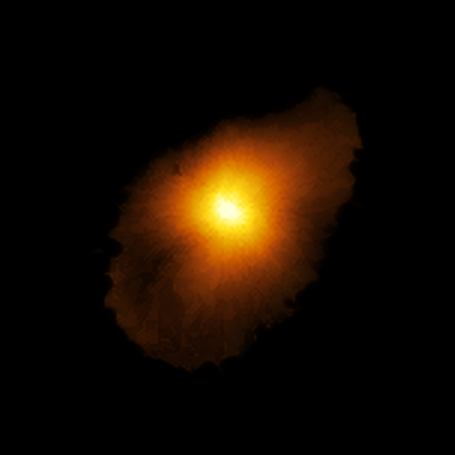

Reconstructed view of SPT0418-47

Astronomers using ALMA, in which the ESO is a partner, have revealed an extremely distant galaxy that looks surprisingly like our Milky Way. The galaxy, SPT0418-47, is gravitationally lensed by a nearby galaxy, appearing in the sky as a near-perfect ring of light. The research team reconstructed the distant galaxy’s true shape, shown here, and the motion of its gas from the ALMA data using a new computer modelling technique.

Credit: ALMA (ESO/NAOJ/NRAO), Rizzo et al.